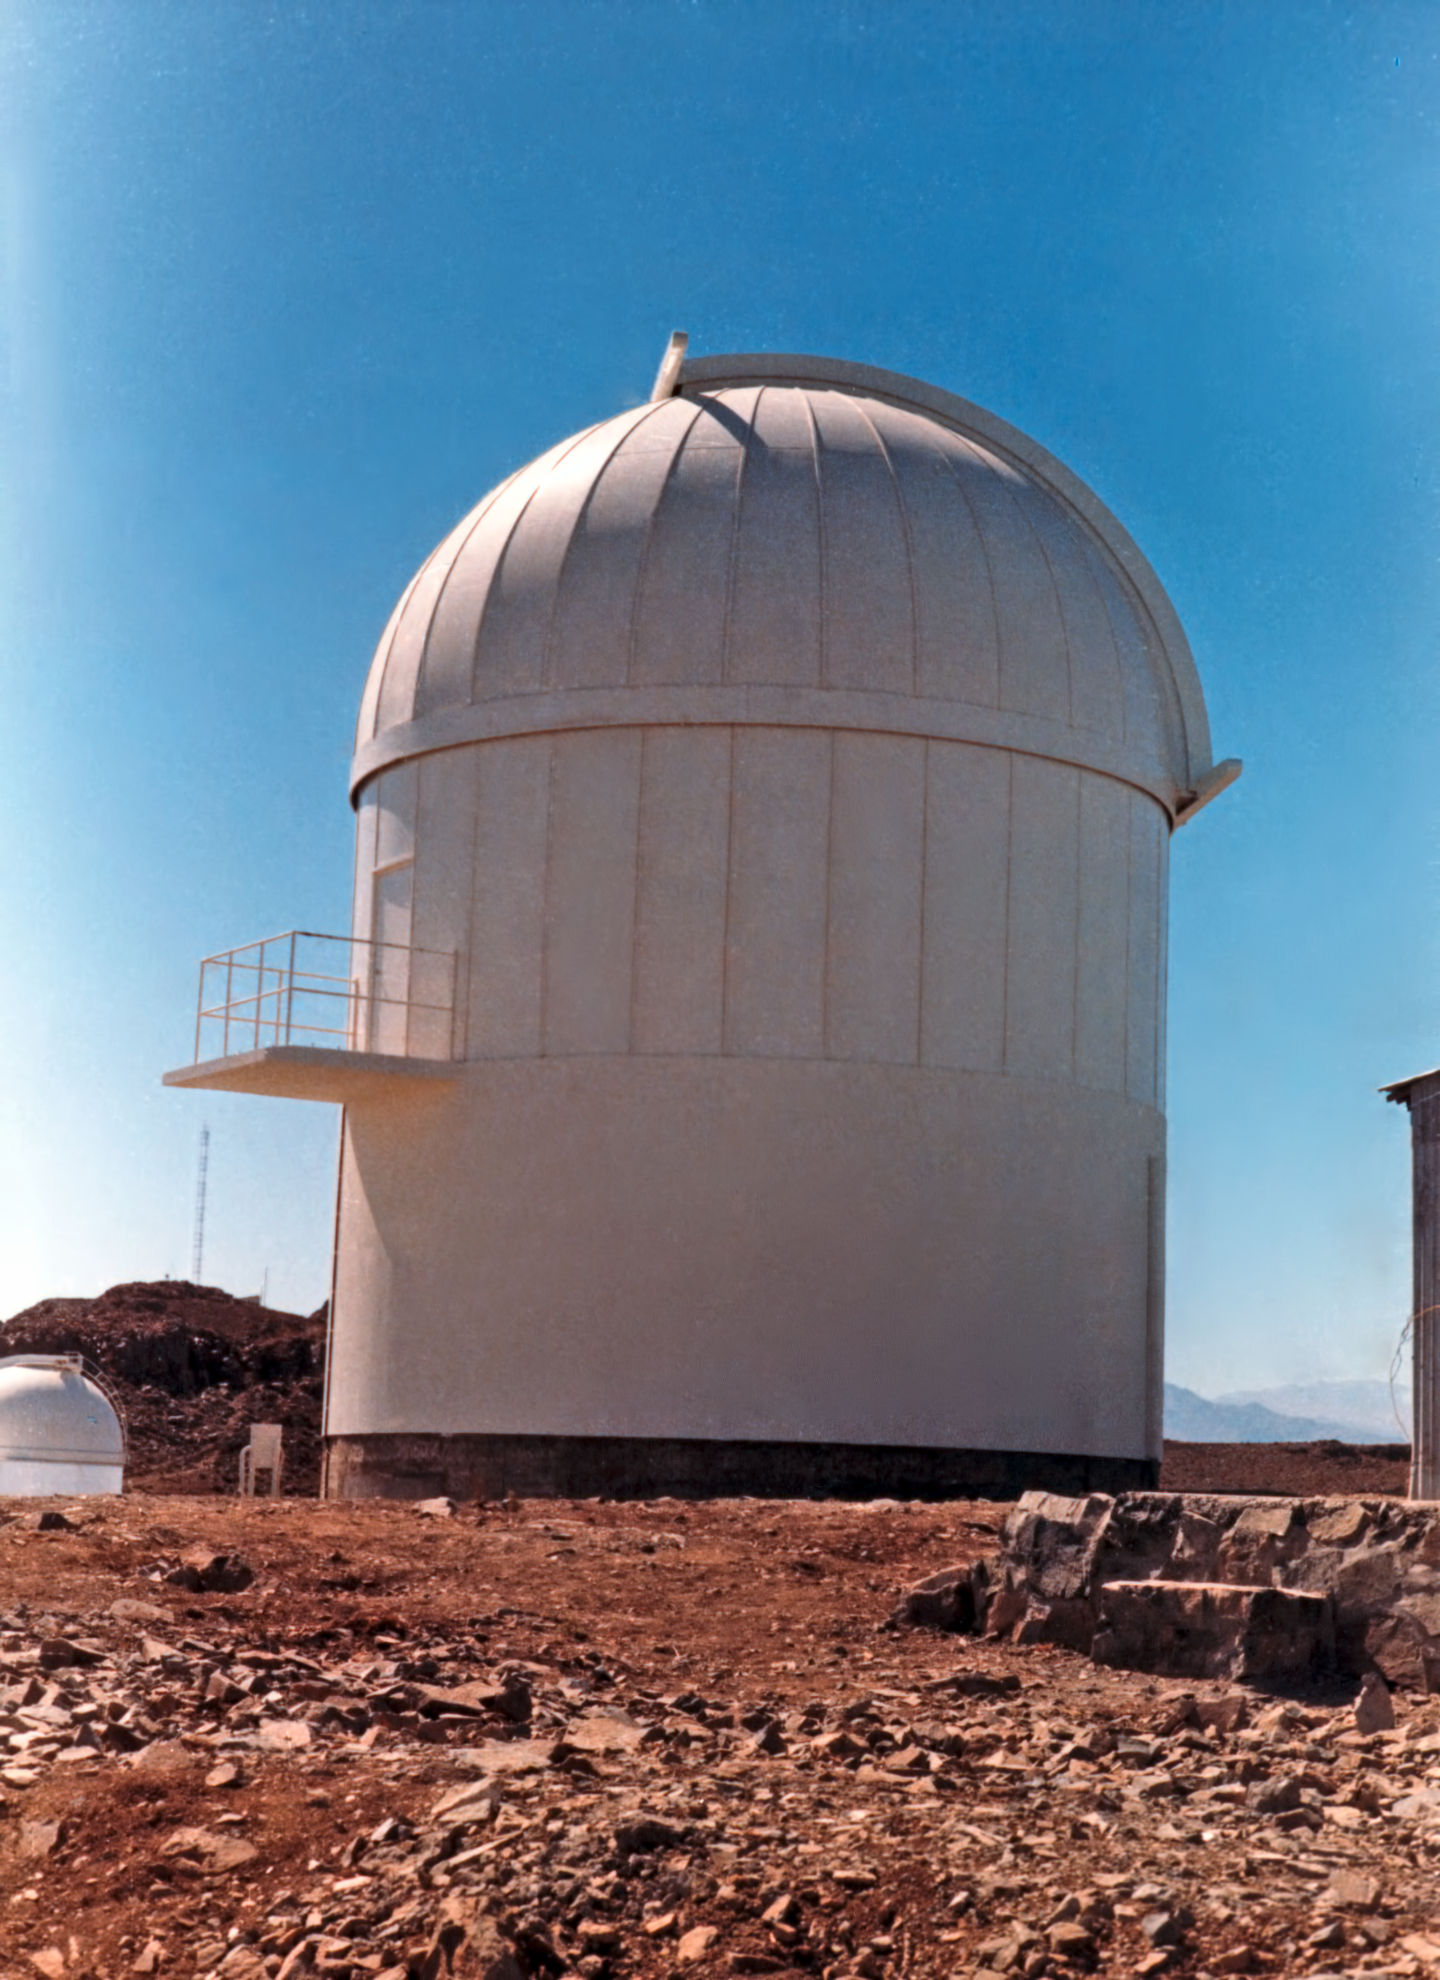

Dome of the Grand Prisme Objectif telescope

The dome of the Grand Prisme Objectif telescope, circa 1969. The Grand Prisme Objectif is a copy of a telescope installed at the Observatoire de Haute Provence in France. One half of the telescope is a 40-centimetre objective prism for obtaining the spectra of many objects at the same time. The other telescope is for guiding. The GPO was first operated in Zeekoegat, South Africa from 1961. The Grand Prisme Objectif was ESO's only refracting (lens) telescope.

Credit: ESO